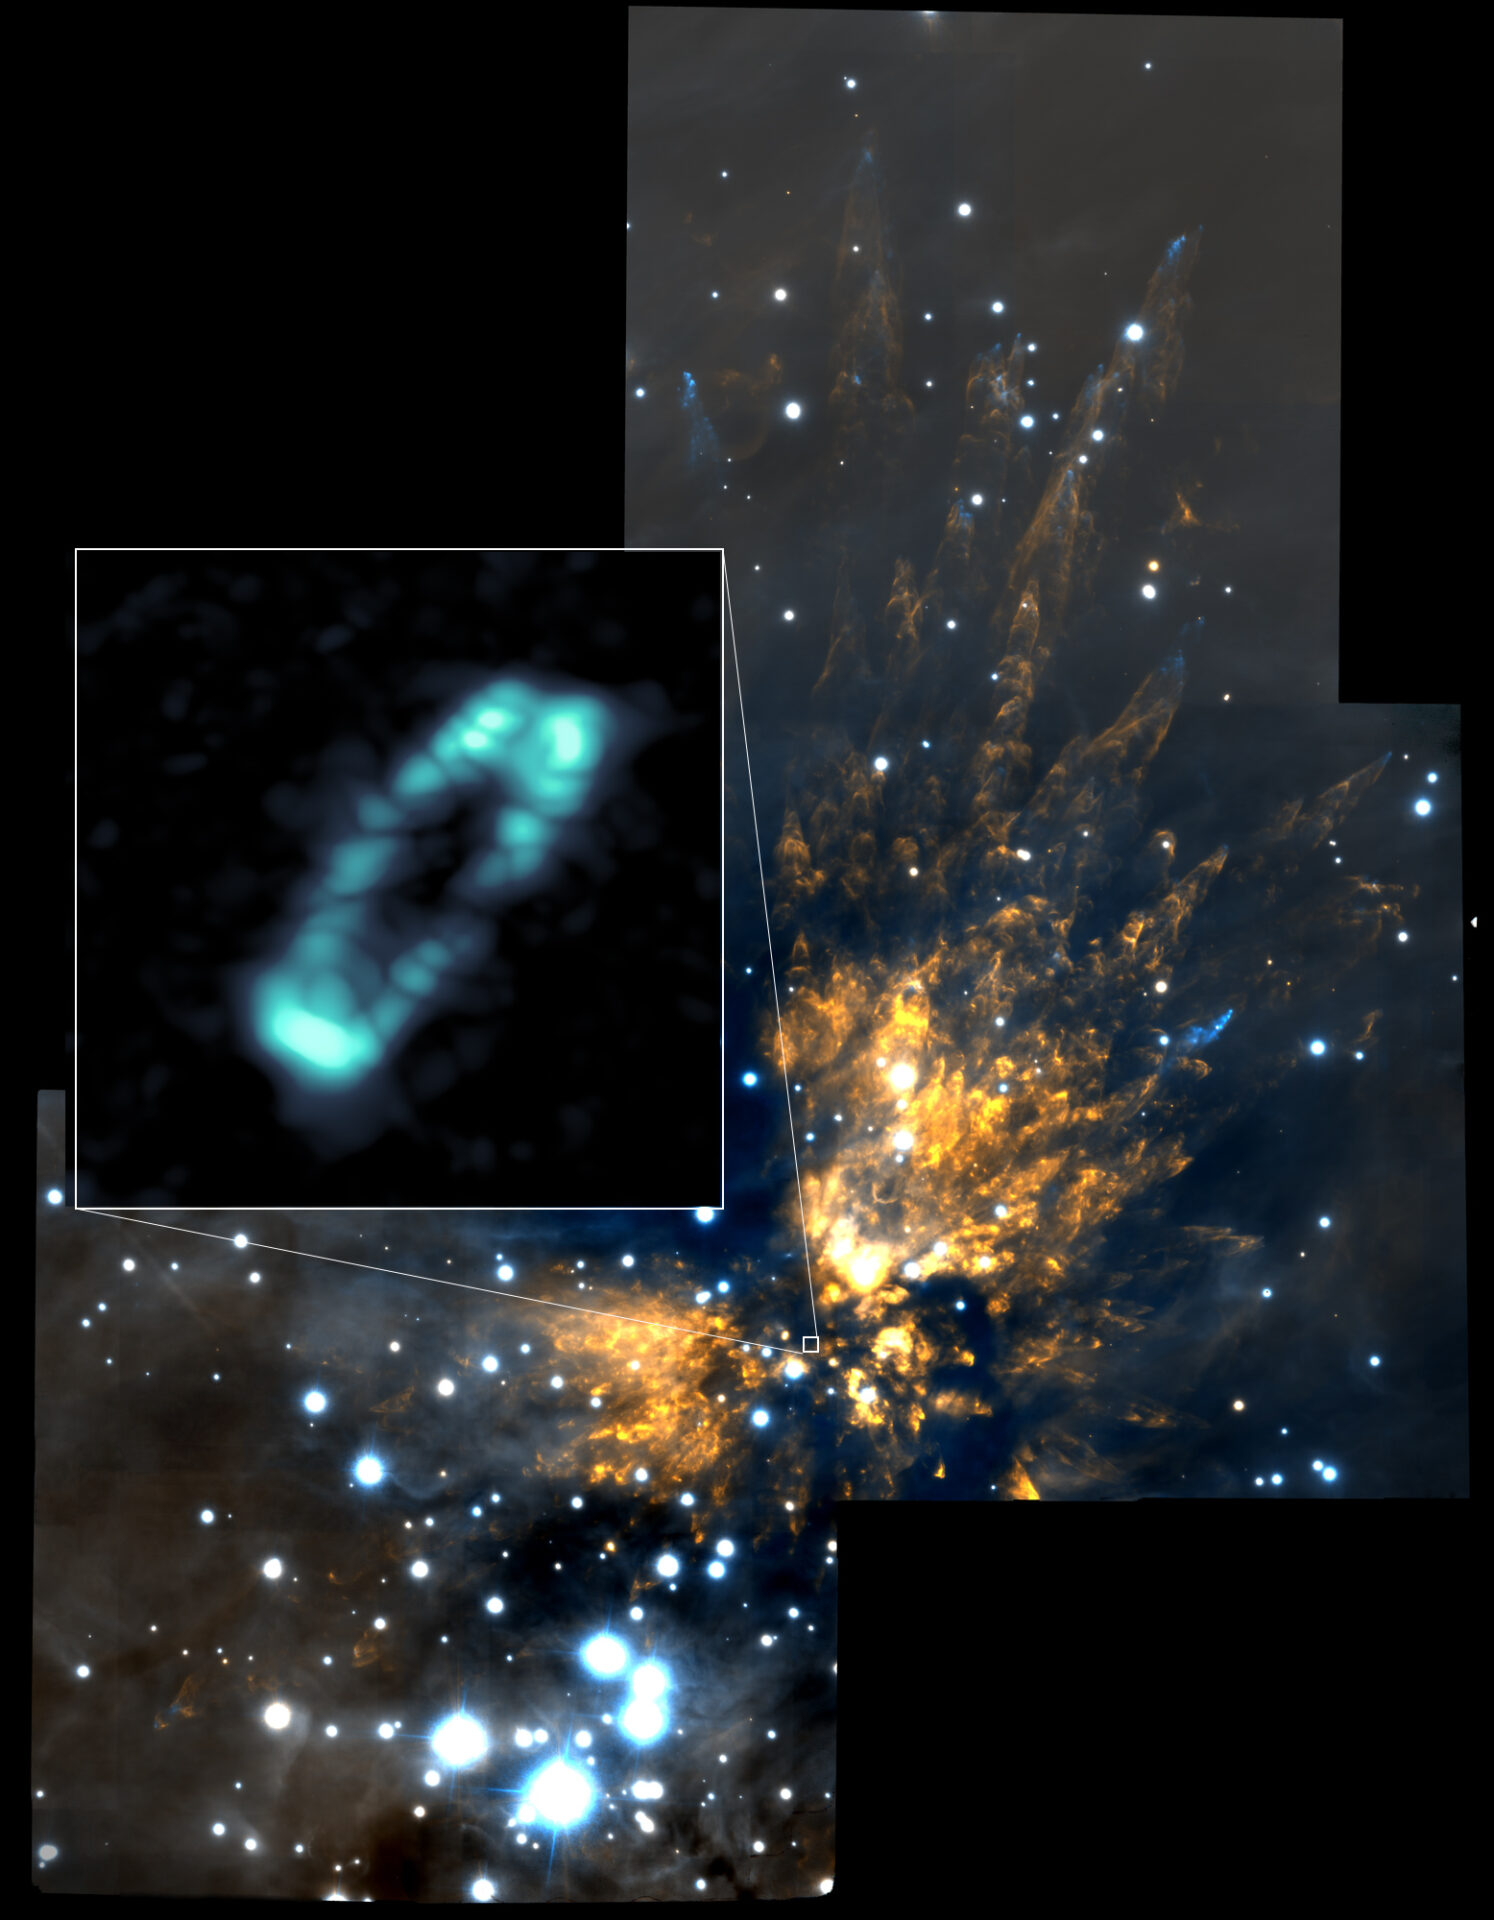

Salty disk surrounding the star Orion Source I

ALMA image of the salty disk surrounding the young, massive star Orion Source I (blue ring). It is shown in relation to the Orion Molecular Cloud 1, a region of explosive starbirth. The background near infrared image was taken with the Gemini Observatory.

Credit: ALMA (NRAO/ESO/NAOJ); NRAO/AUI/NSF; Gemini Observatory/AURA